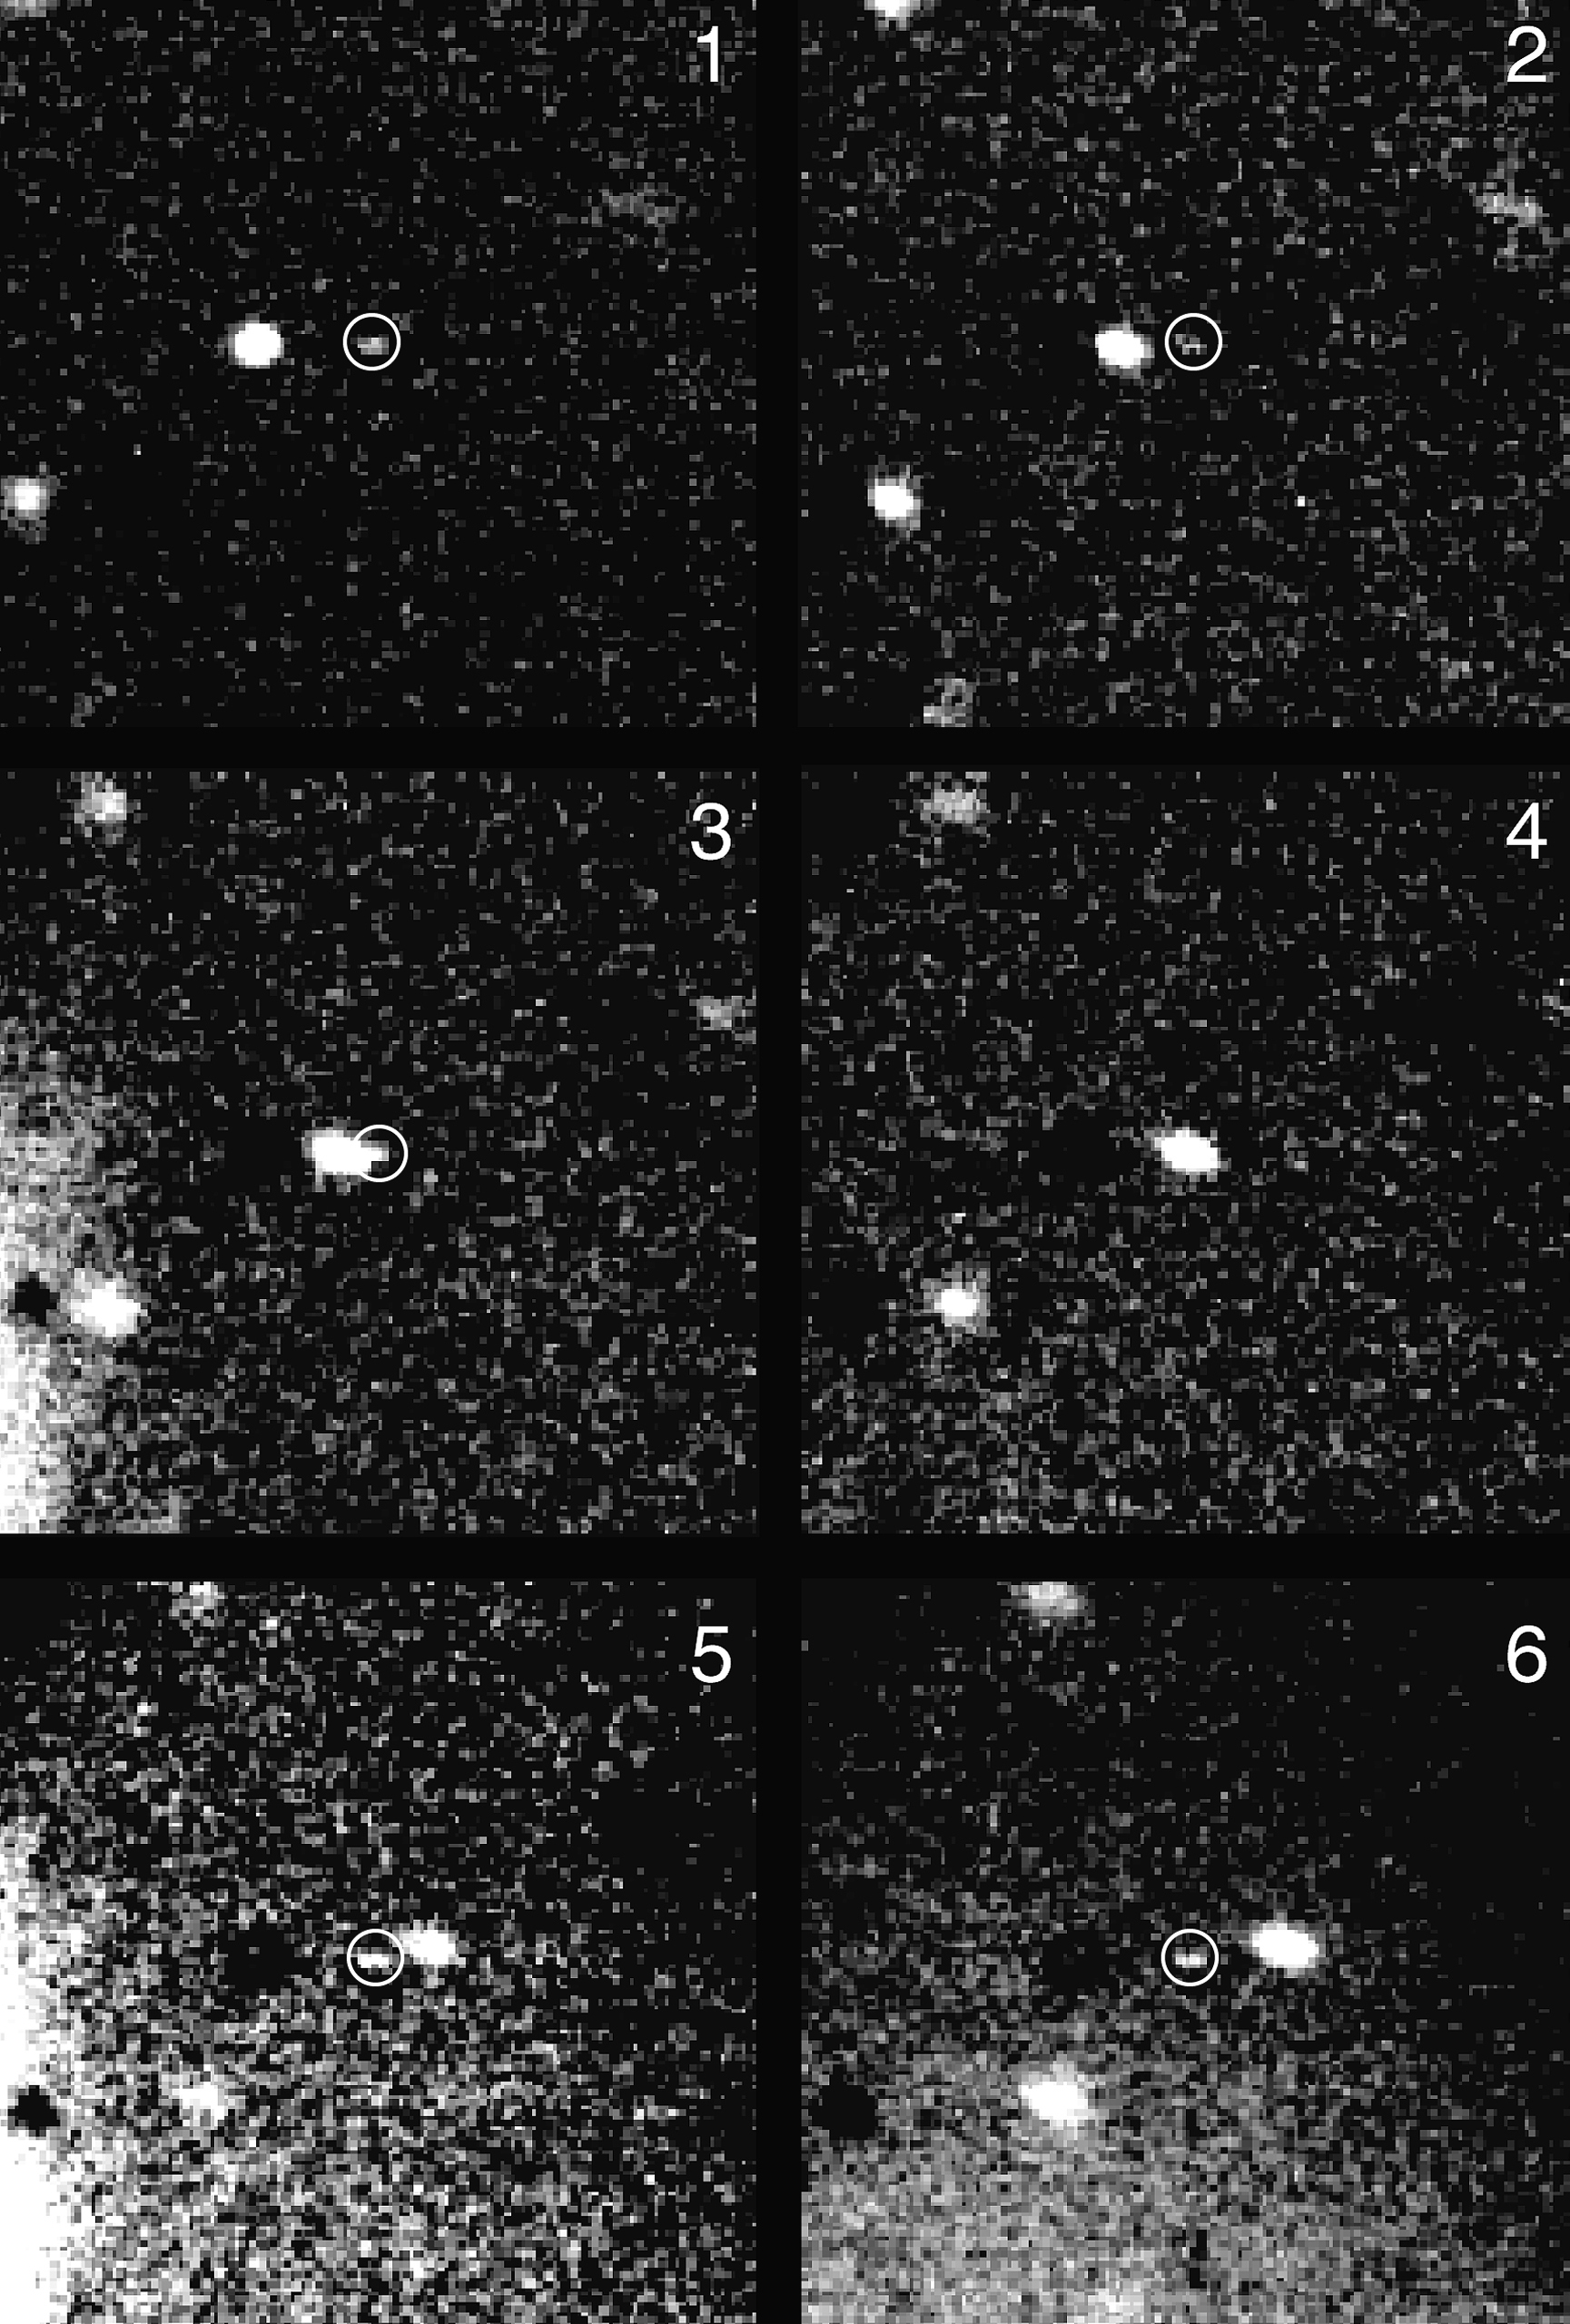

VLT quick views of spacecraft targets

The photo mosaic is based on a series of 3-minute exposures through a red filter, obtained with the VLT Test Camera in the evening of July 28, 1998. They were performed in a bright sky (5-day old Moon high in the sky) that resulted in some straylight due to internal reflections in the telescope. In the first three pictures (1 - 3), the very faint image of the comet (in the circles and somewhat elongated because of the motion) approaches a brighter background star from the right hand side. It is hardly visible in the next (4), since it is in front of this star, and in the last two images (5 - 6), it reappears on the left side of the star. At the time of the observations, Comet Wirtanen was 605 million kilometres (4.05 AU) from the Earth and 630 million kilometres (4.20 AU) from the Sun. The estimated magnitude is approx. 23 or beyond, i.e. over 100 times fainter than that of Wild 2.

This is a Six 3-min and one 6-min R (red) exposures with the VLT Test Camera on July 28, 1998. Mediocre observing conditions in bright moonlight. Picture no. 1 is a combination of two 3-min exposures; nos. 2 - 5 are single 3-min exposures; no. 6 is a 6-min exposure. The individual frames were rebinned (4x4 pixels), sky subtracted, noise and cosmics filtered, and shifted in order to center the comet. The fields shown measure approx. 27 x 27 arcsec. North is to the upper right; East is to the upper left.

Credit: ESO